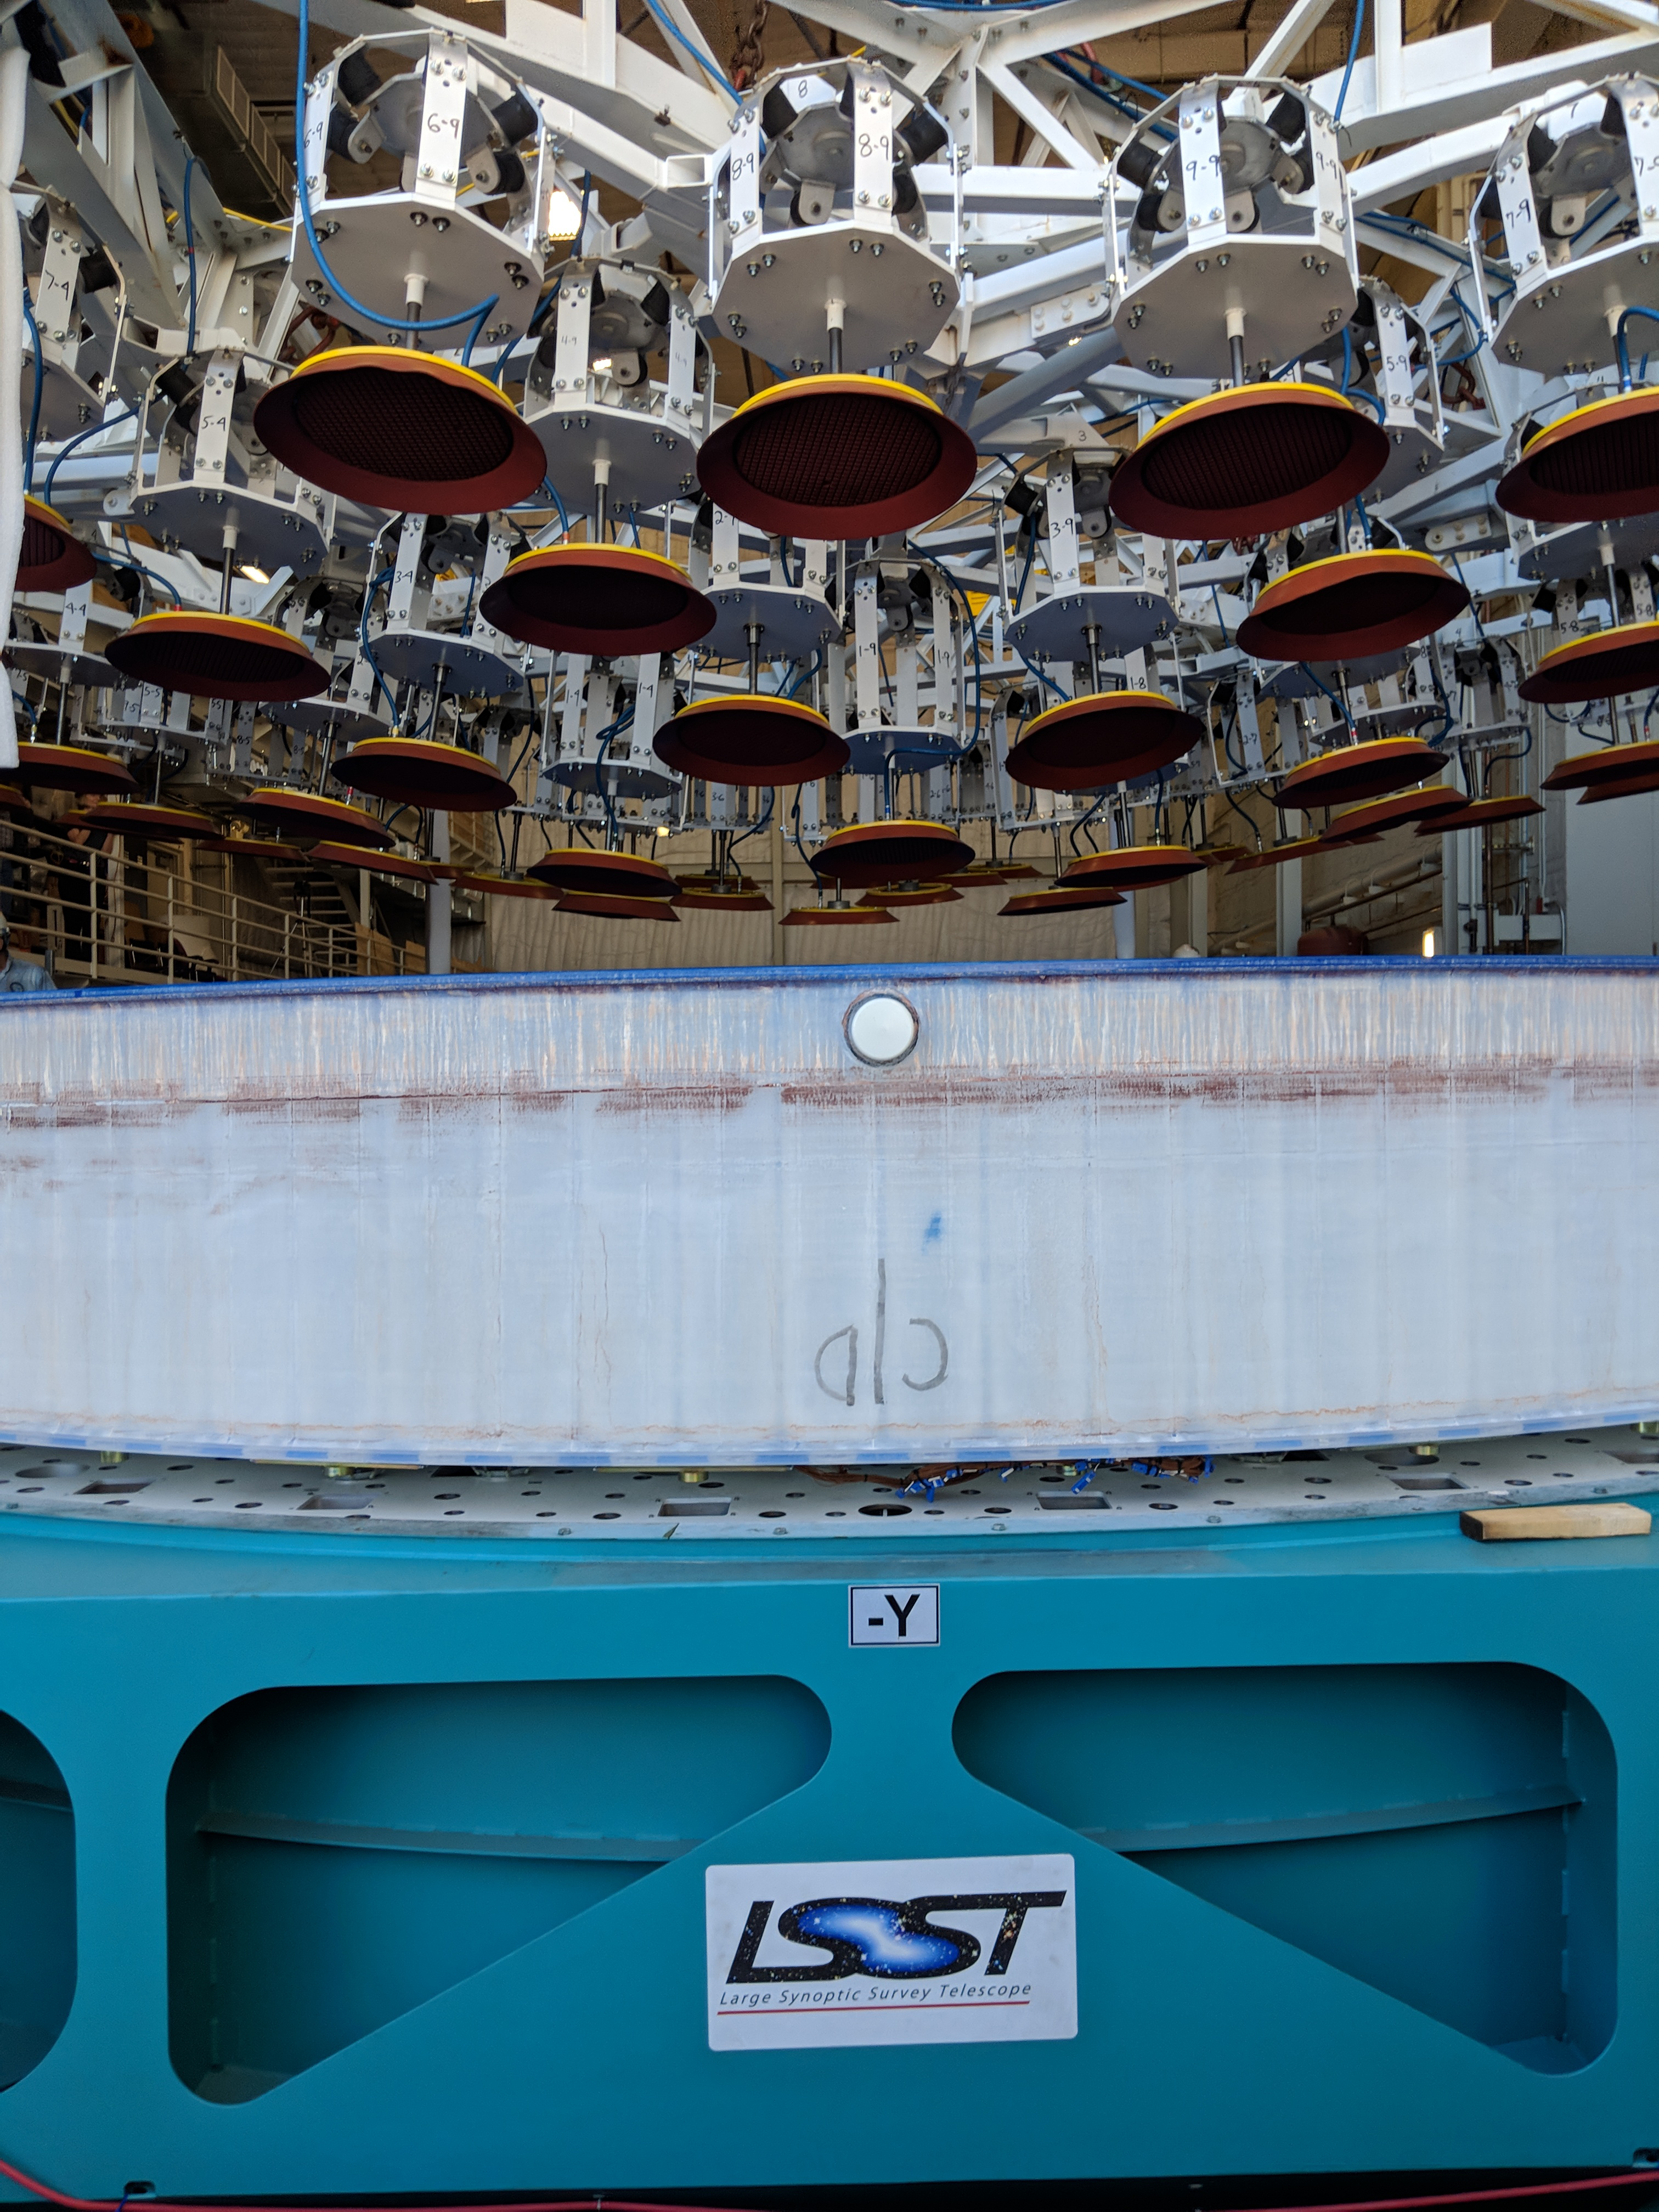

M1M3 Lift at Mirror Lab

On the morning of October 25th, at the Richard F. Caris Mirror Lab on the University of Arizona campus, the LSST Primary/Tertiary Mirror (M1M3) was successfully lifted out of its transport container and onto the M1M3 Cell. The mirror lift was performed with a special lifting fixture, outfitted with 54 vacuum pads, that was designed specifically to safely lift and lower the 37,000 lb (16,780 kg) glass monolith. The M1M3 Mirror was lifted onto the Cell, interfacing successfully with the 355 static supports (wire rope isolators), that hold it above the upper surface of the mirror cell.

Credit: Rubin Observatory/NSF/AURA